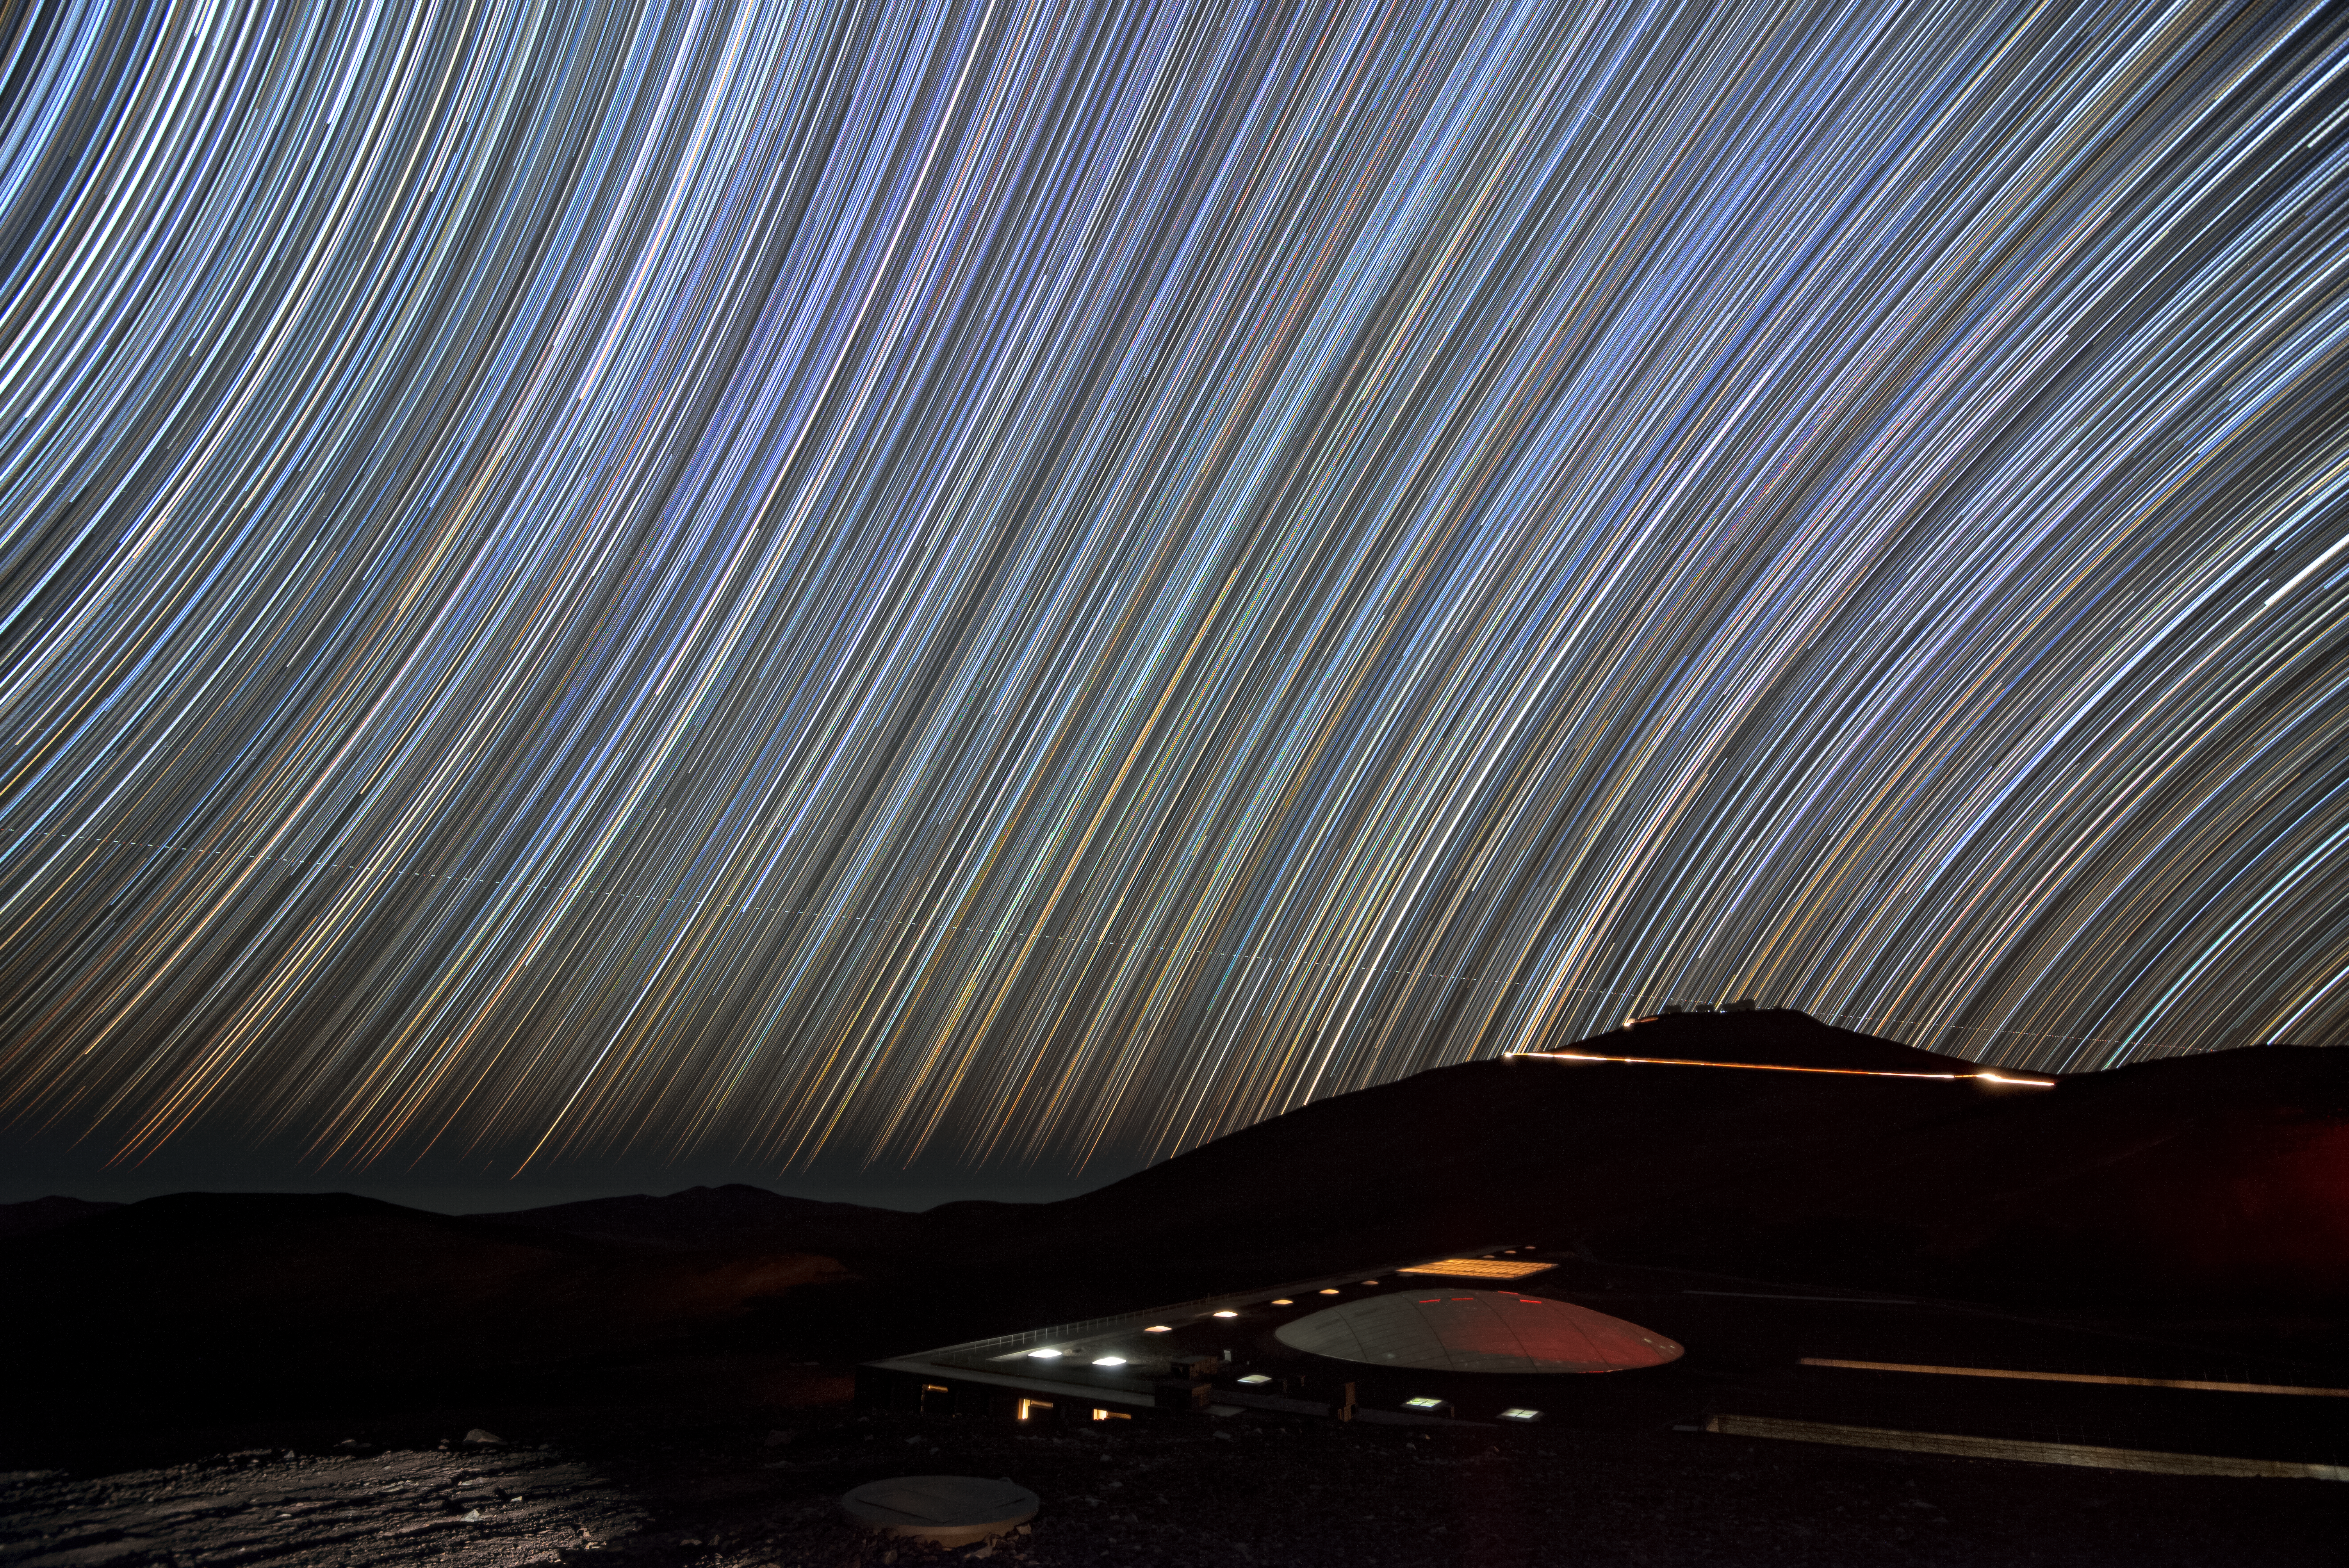

Star-crossed astronomers

An image of Cerro Paranal, home of the VLT, and the Paranal Residencia beneath a sky filled with star trails. Each line is the path a star traced across the sky as the Earth rotated through the night, revealing the motion humans are often unaware of.

Credit: A. Ghizzi Panizza/ESO